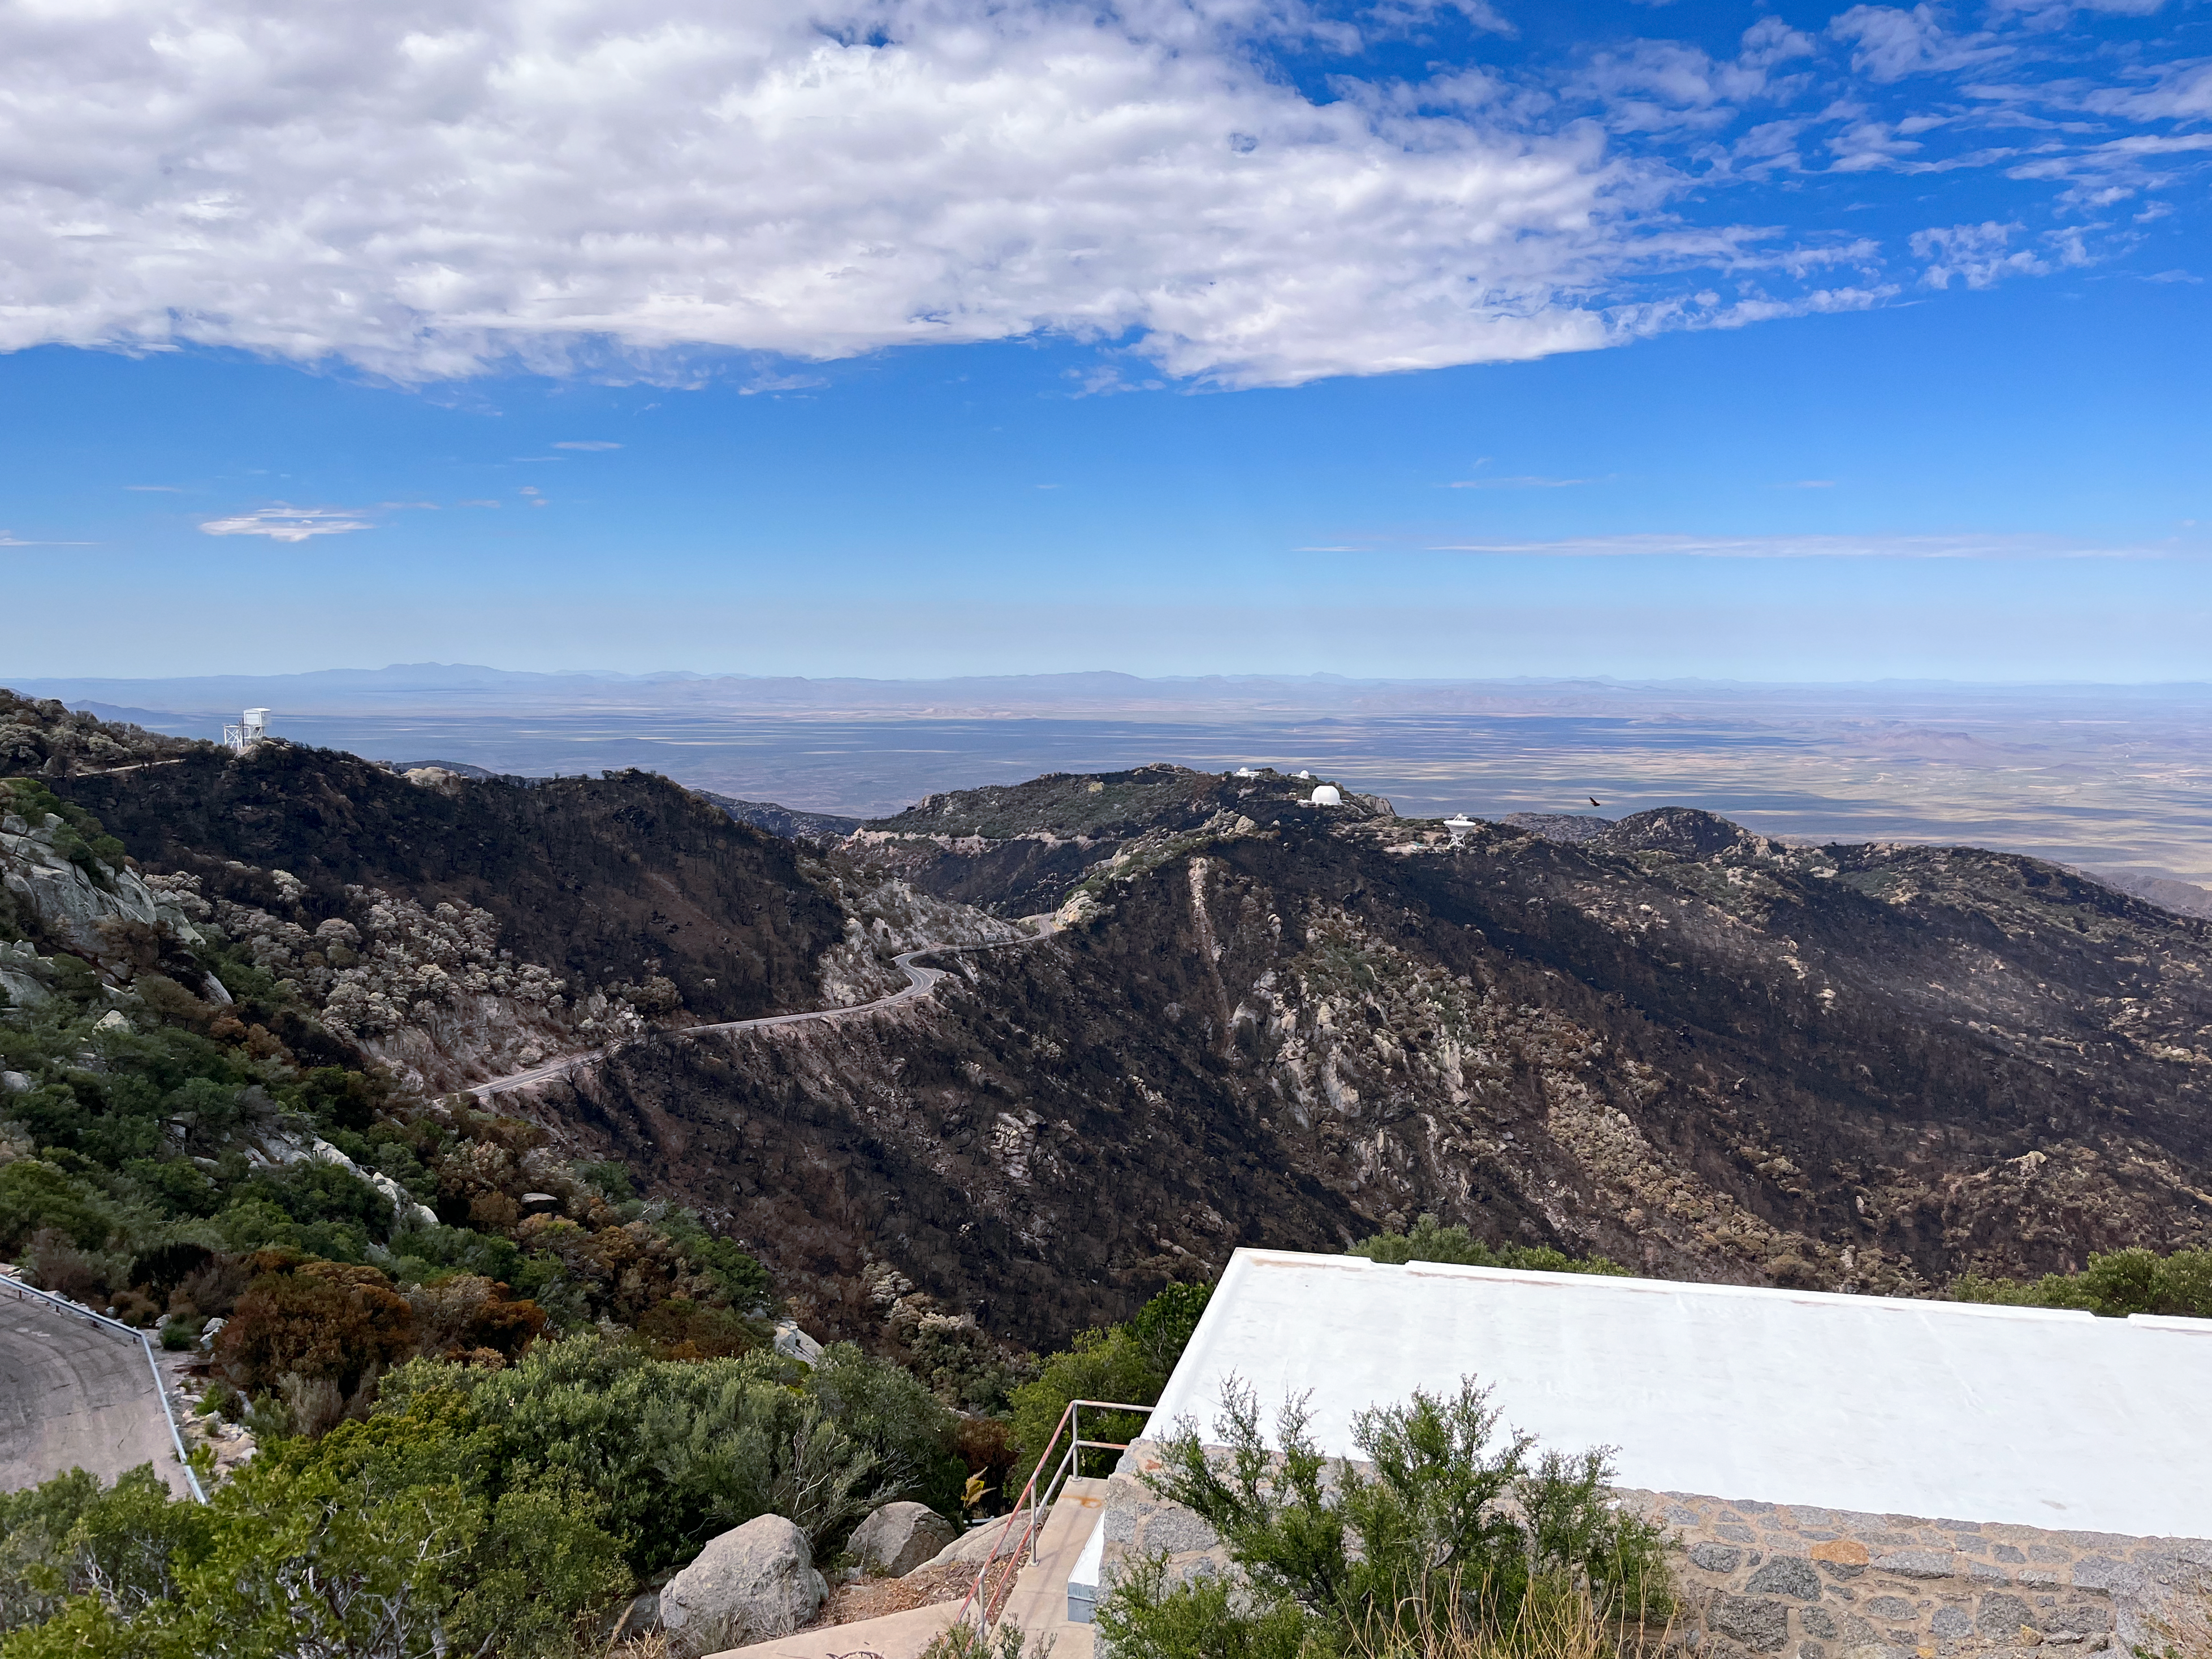

Kitt Peak National Observatory after the Contreras Fire

Kitt Peak National Observatory after the Contreras Fire.

Credit: KPNO/NOIRLab/NSF/AURA